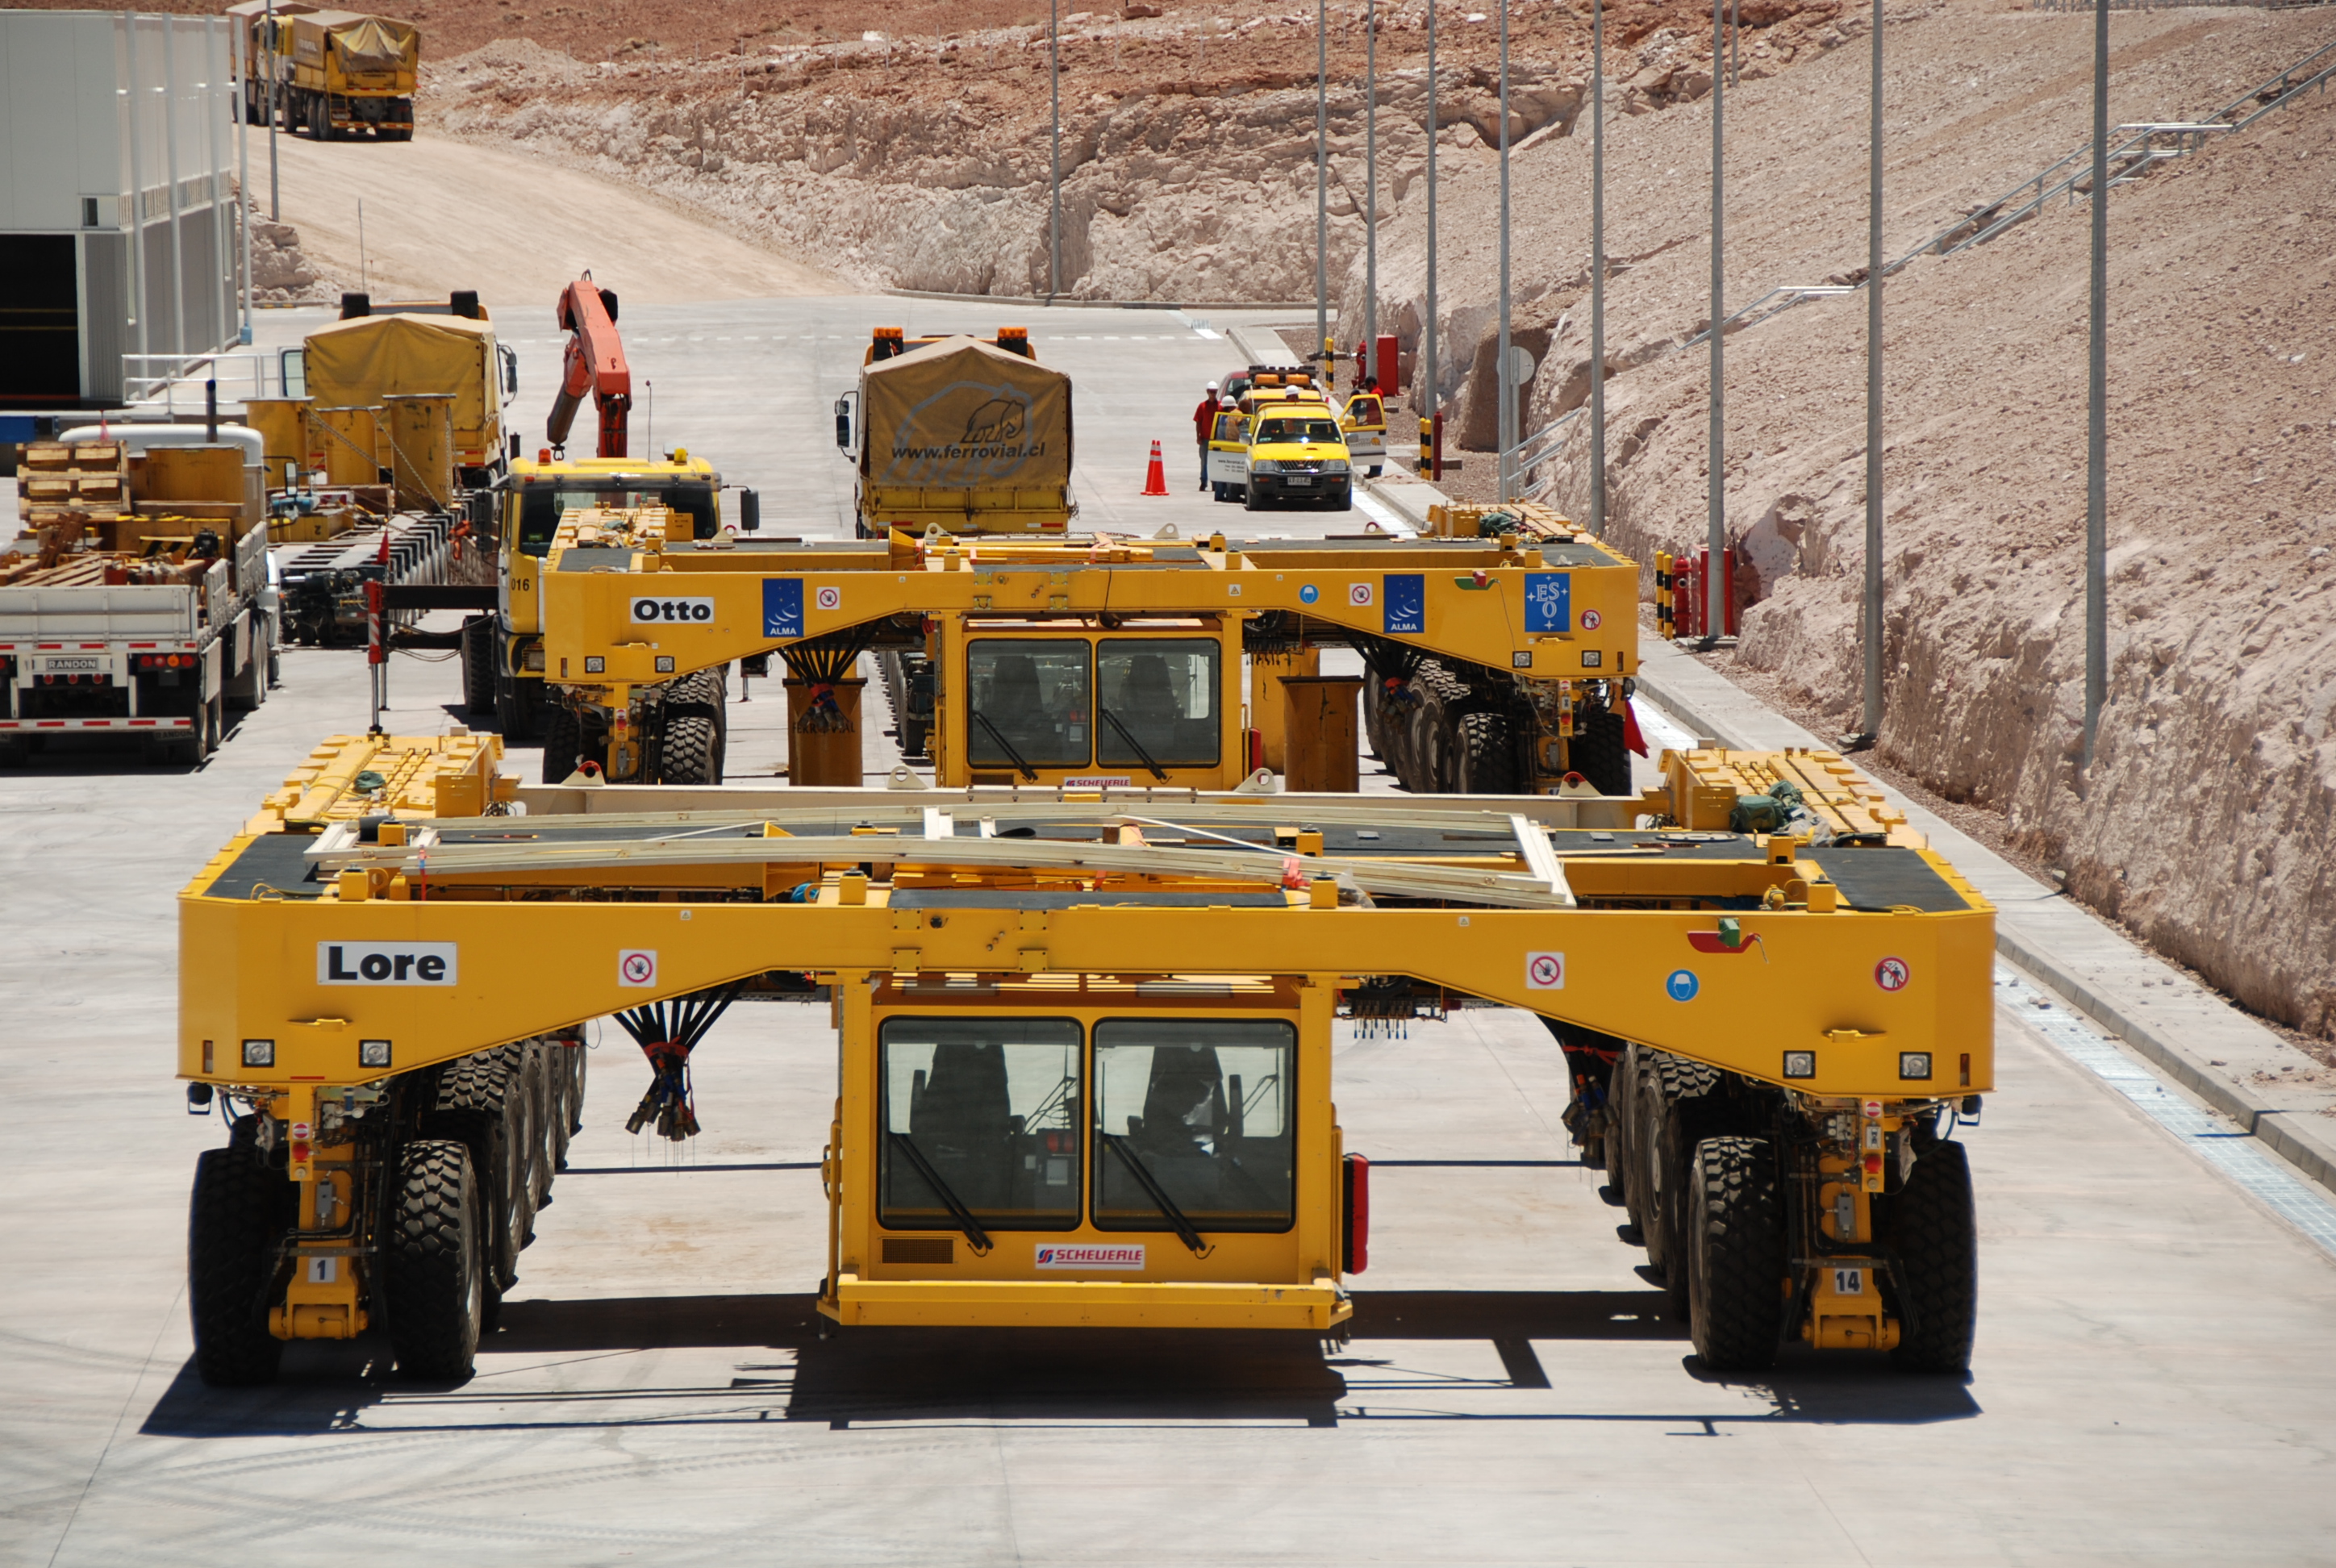

Transporters arrival

Transporters arrival at the OSF Image taken in December 2007.

Credit: ALMA (ESO / NAOJ / NRAO)